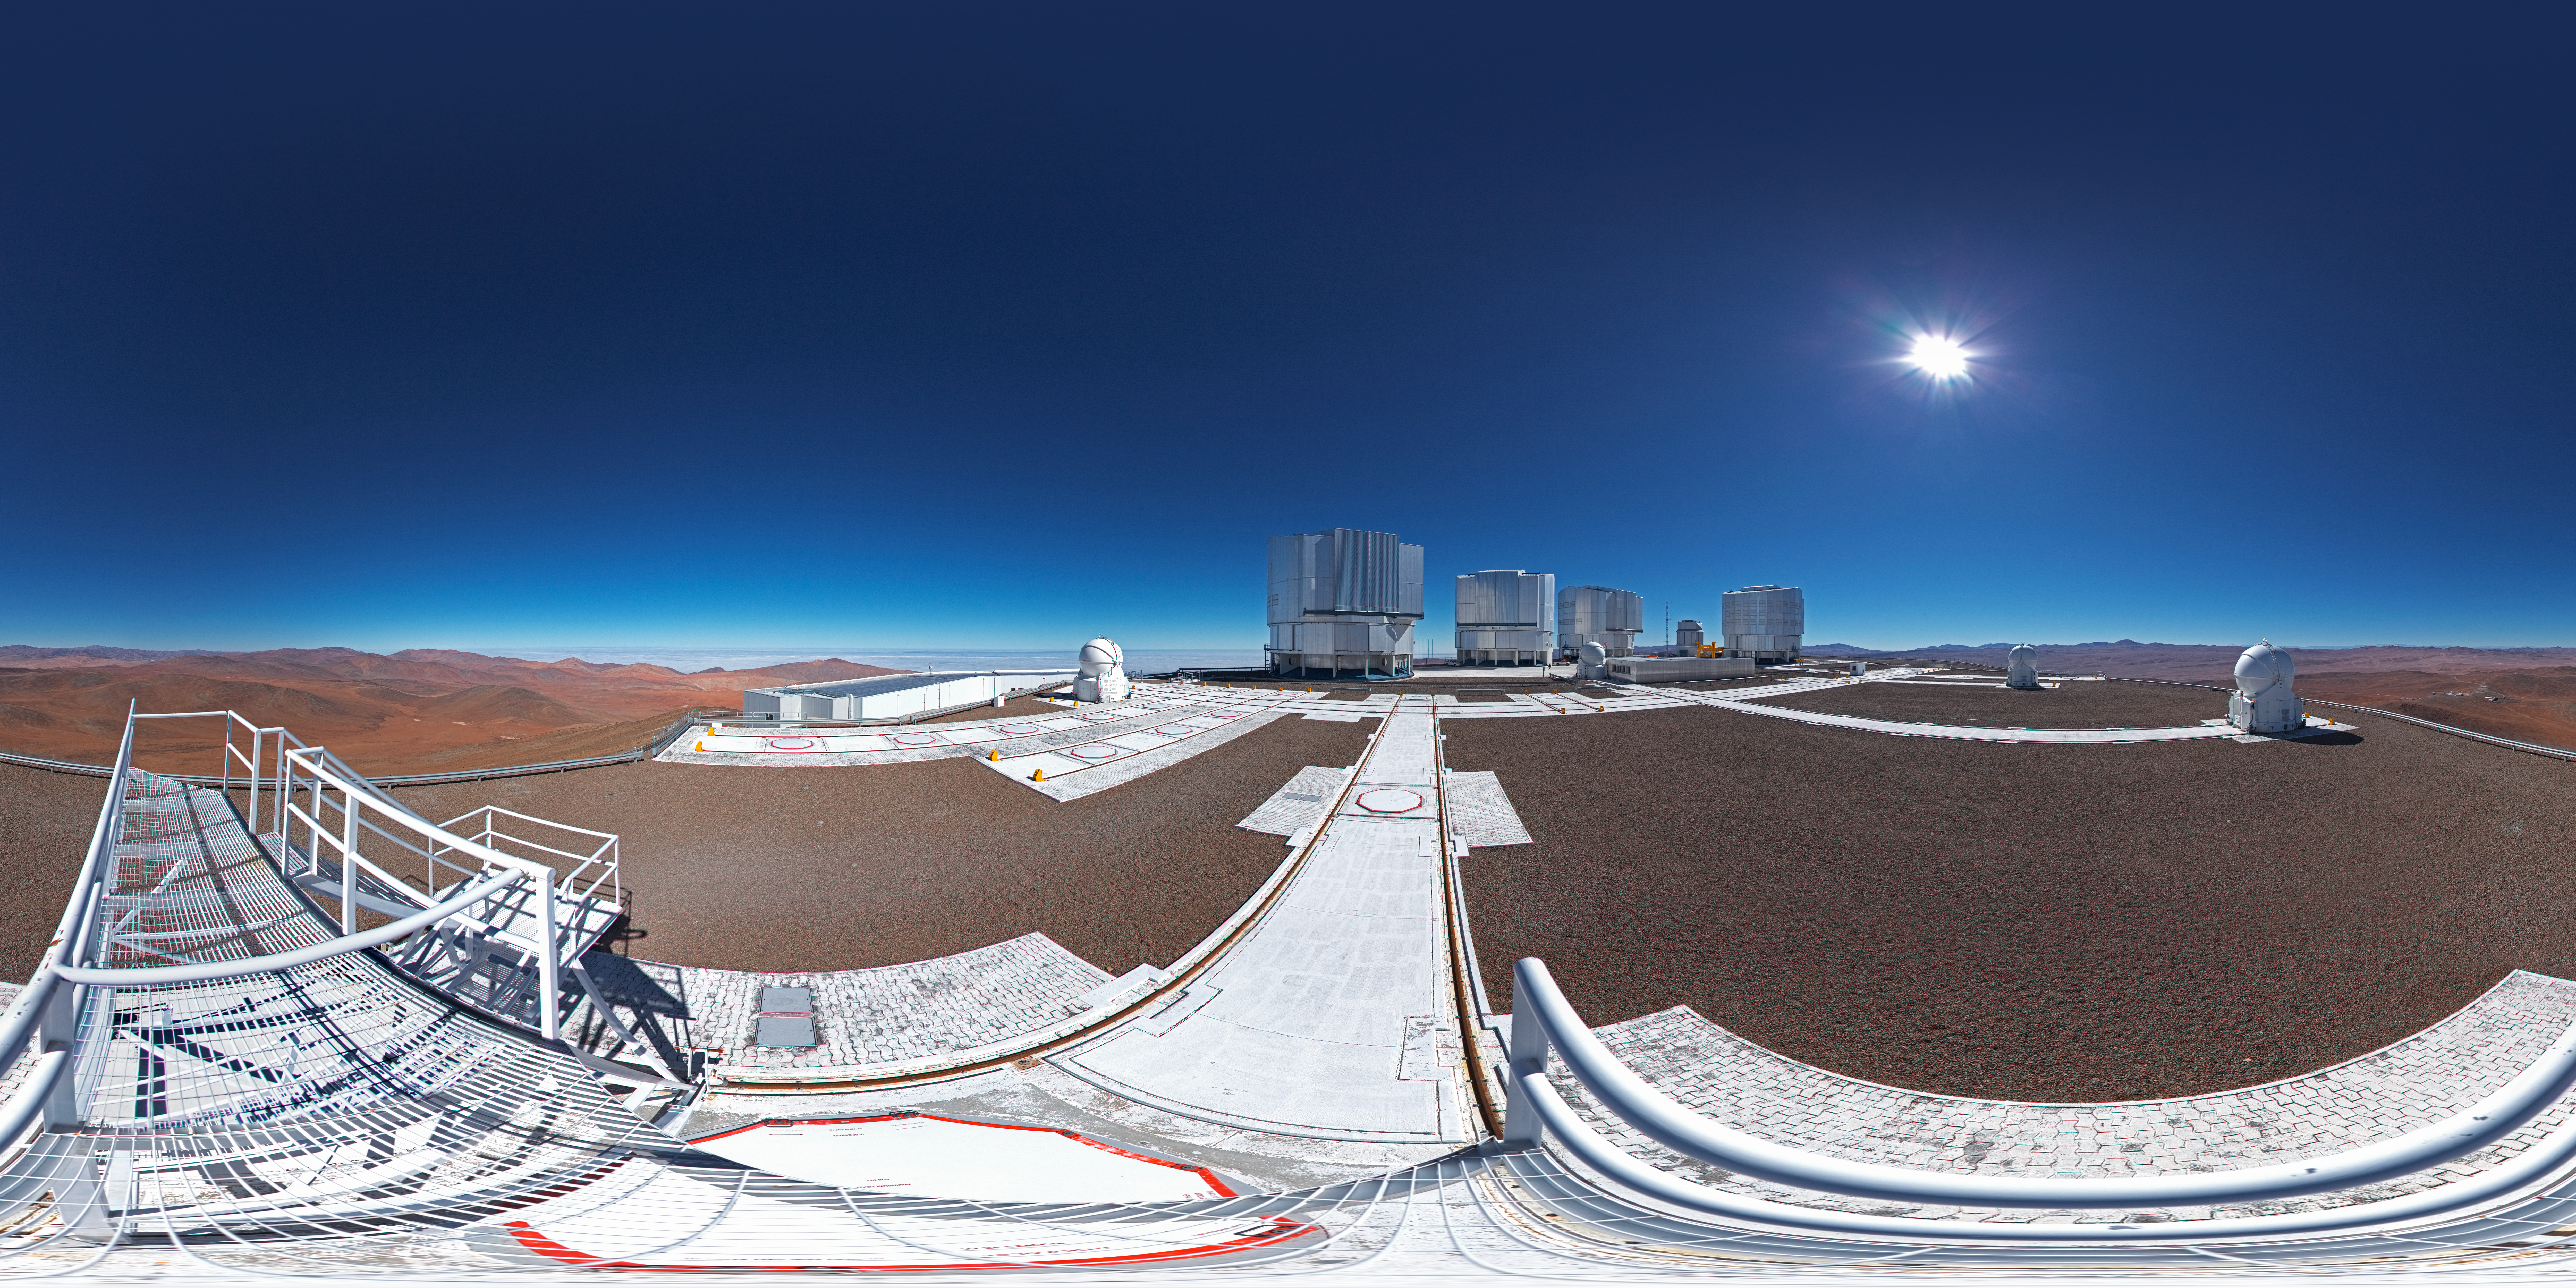

ESO’s Very Large Telescope array

This 360 degree panorama shot shows ESO’s Very Large Telescope array on top of the 2600-metre-high Cerro Paranal in the Chilean Atacama Desert. The largest structures are the enclosures of the four 8.2-metre Unit Telescopes of the VLT, the low lying building is the VLT Interferometer (VLTI) laboratory and the spherical structures are the 1.8-metre Auxiliary Telescopes.

Credit: ESO